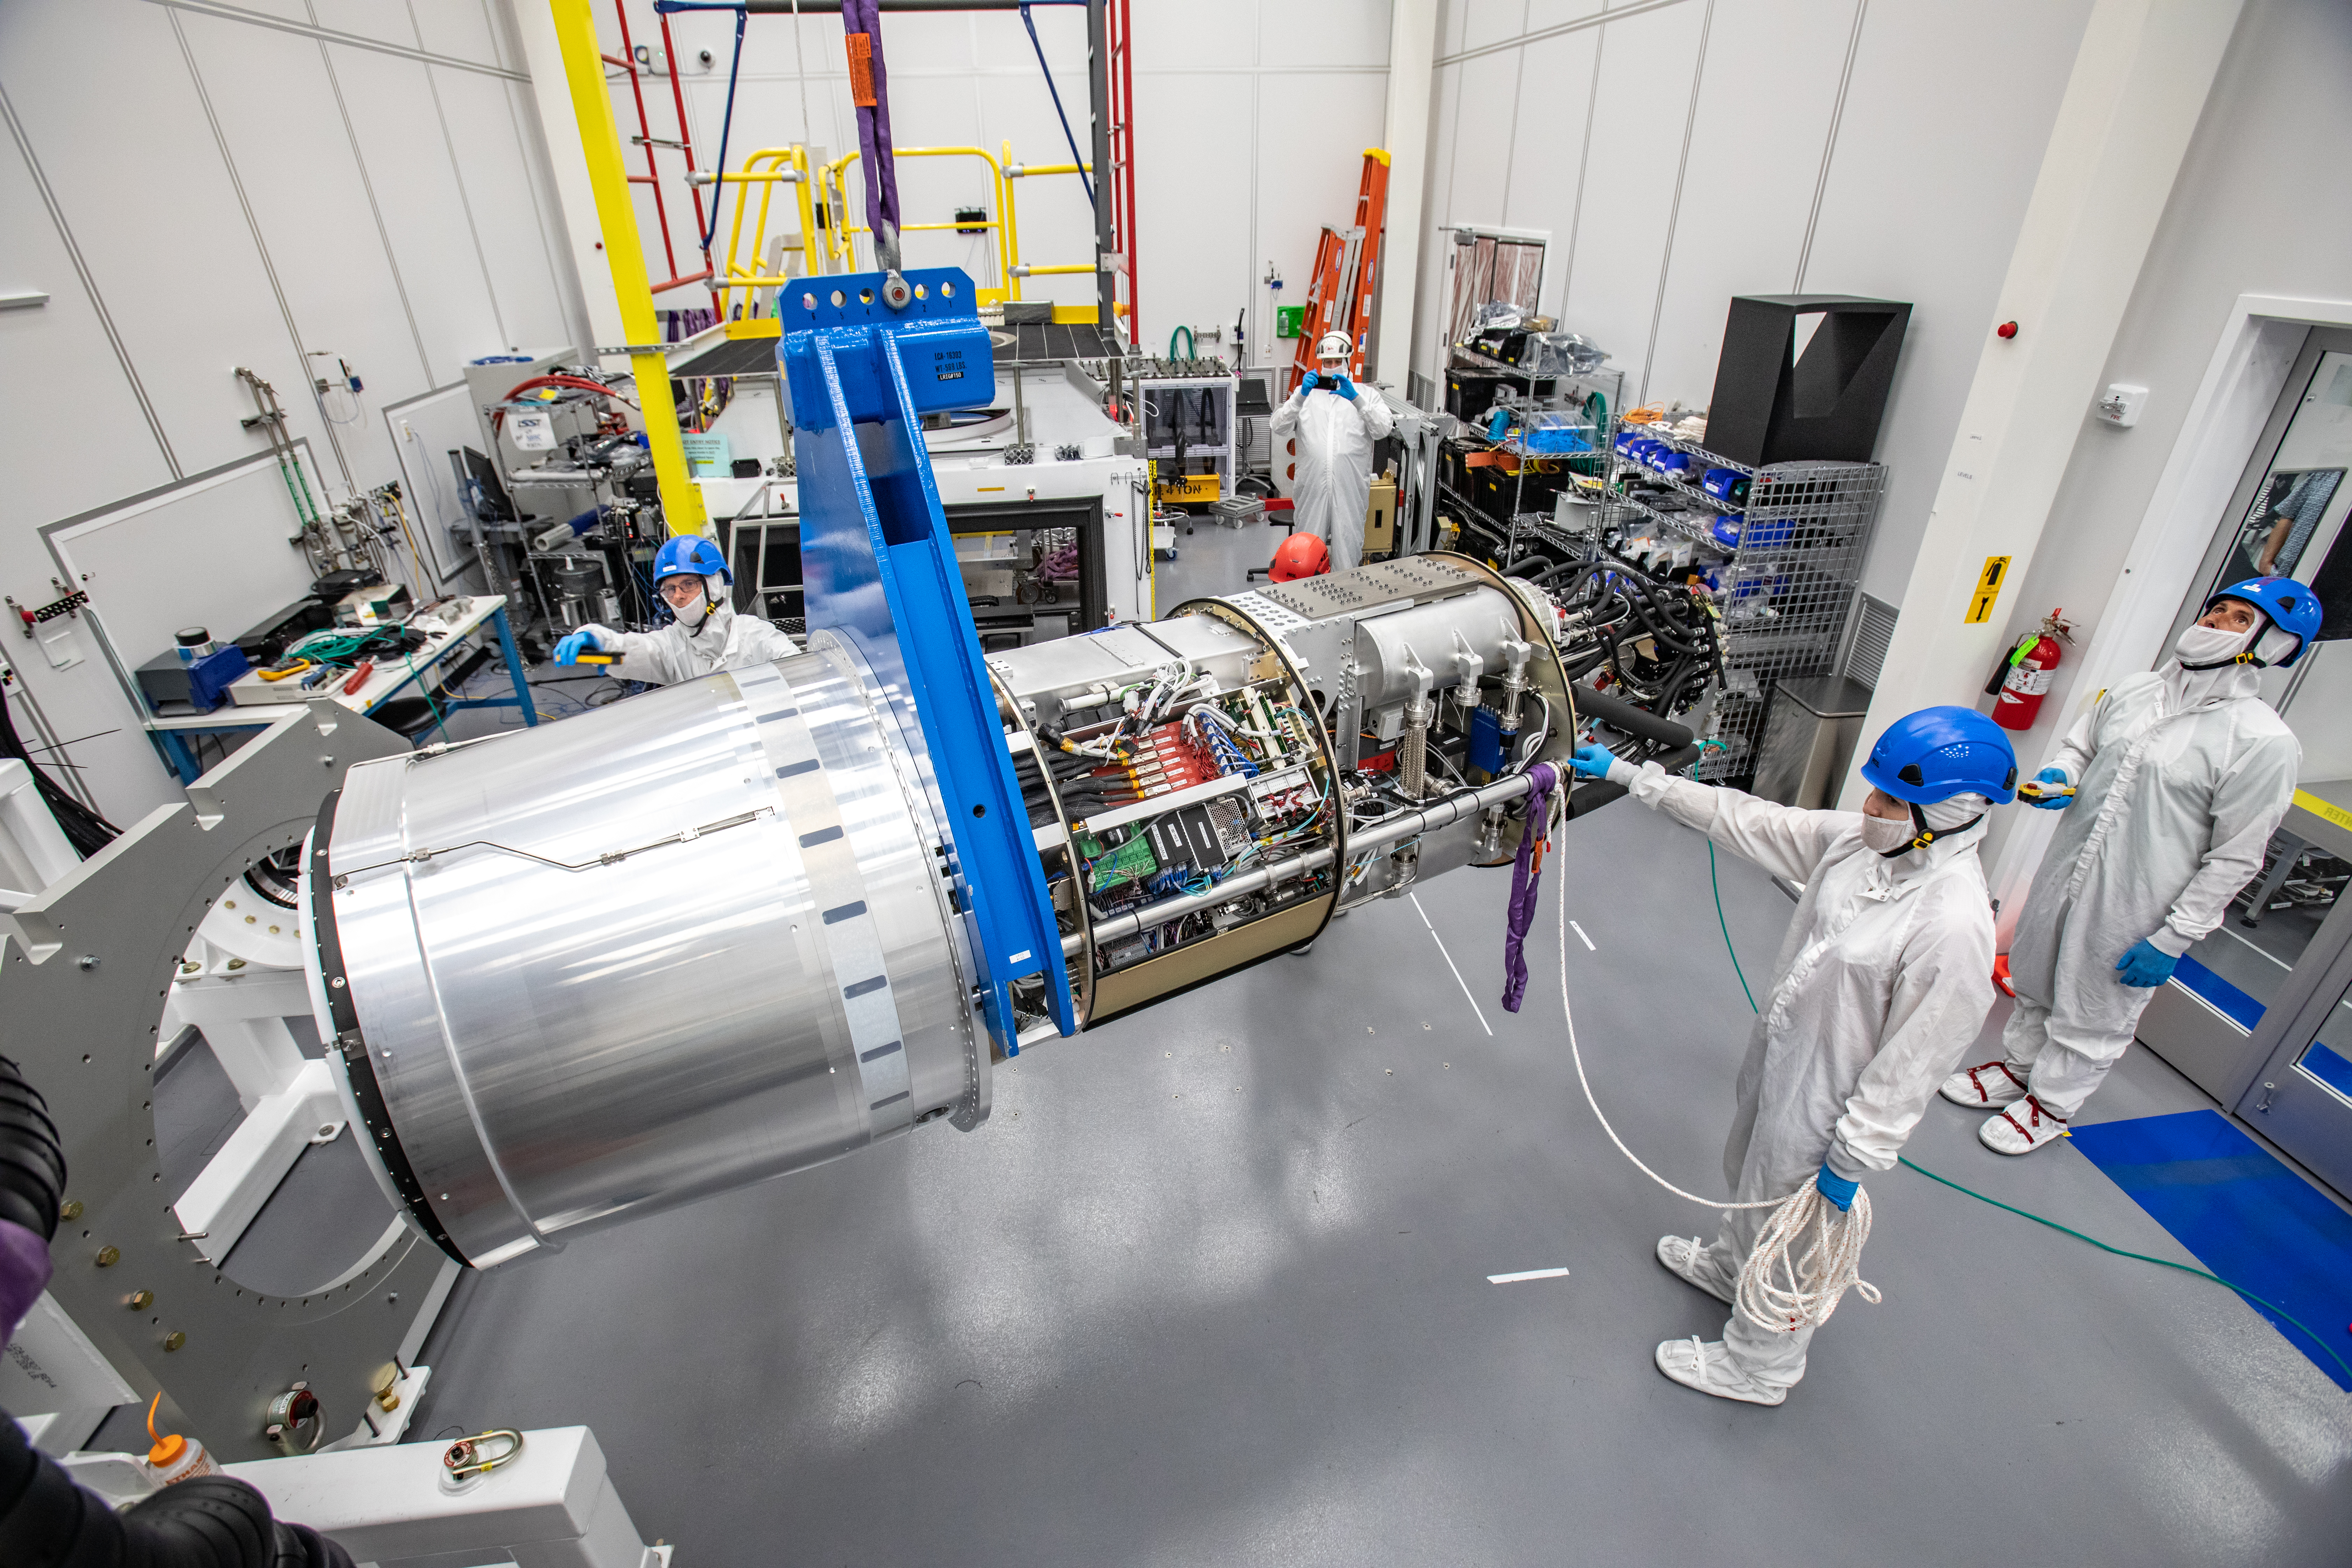

LSST Cryostat to Camera Body Lift

The LSST camera team successfully installed the cryostat to the camera body on April 8.

Credit: Jacqueline Ramseyer Orrell/SLAC National Accelerator Laboratory